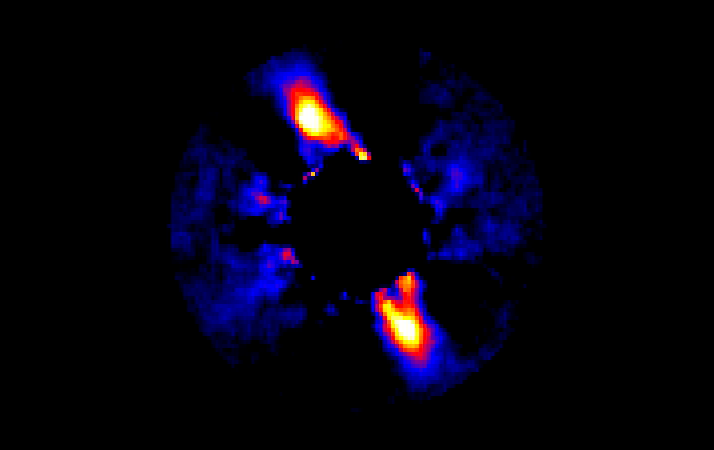

Emerging planetary system

Emerging planetary system.

Credit: International Gemini Observatory/NOIRLab/NSF/AURA